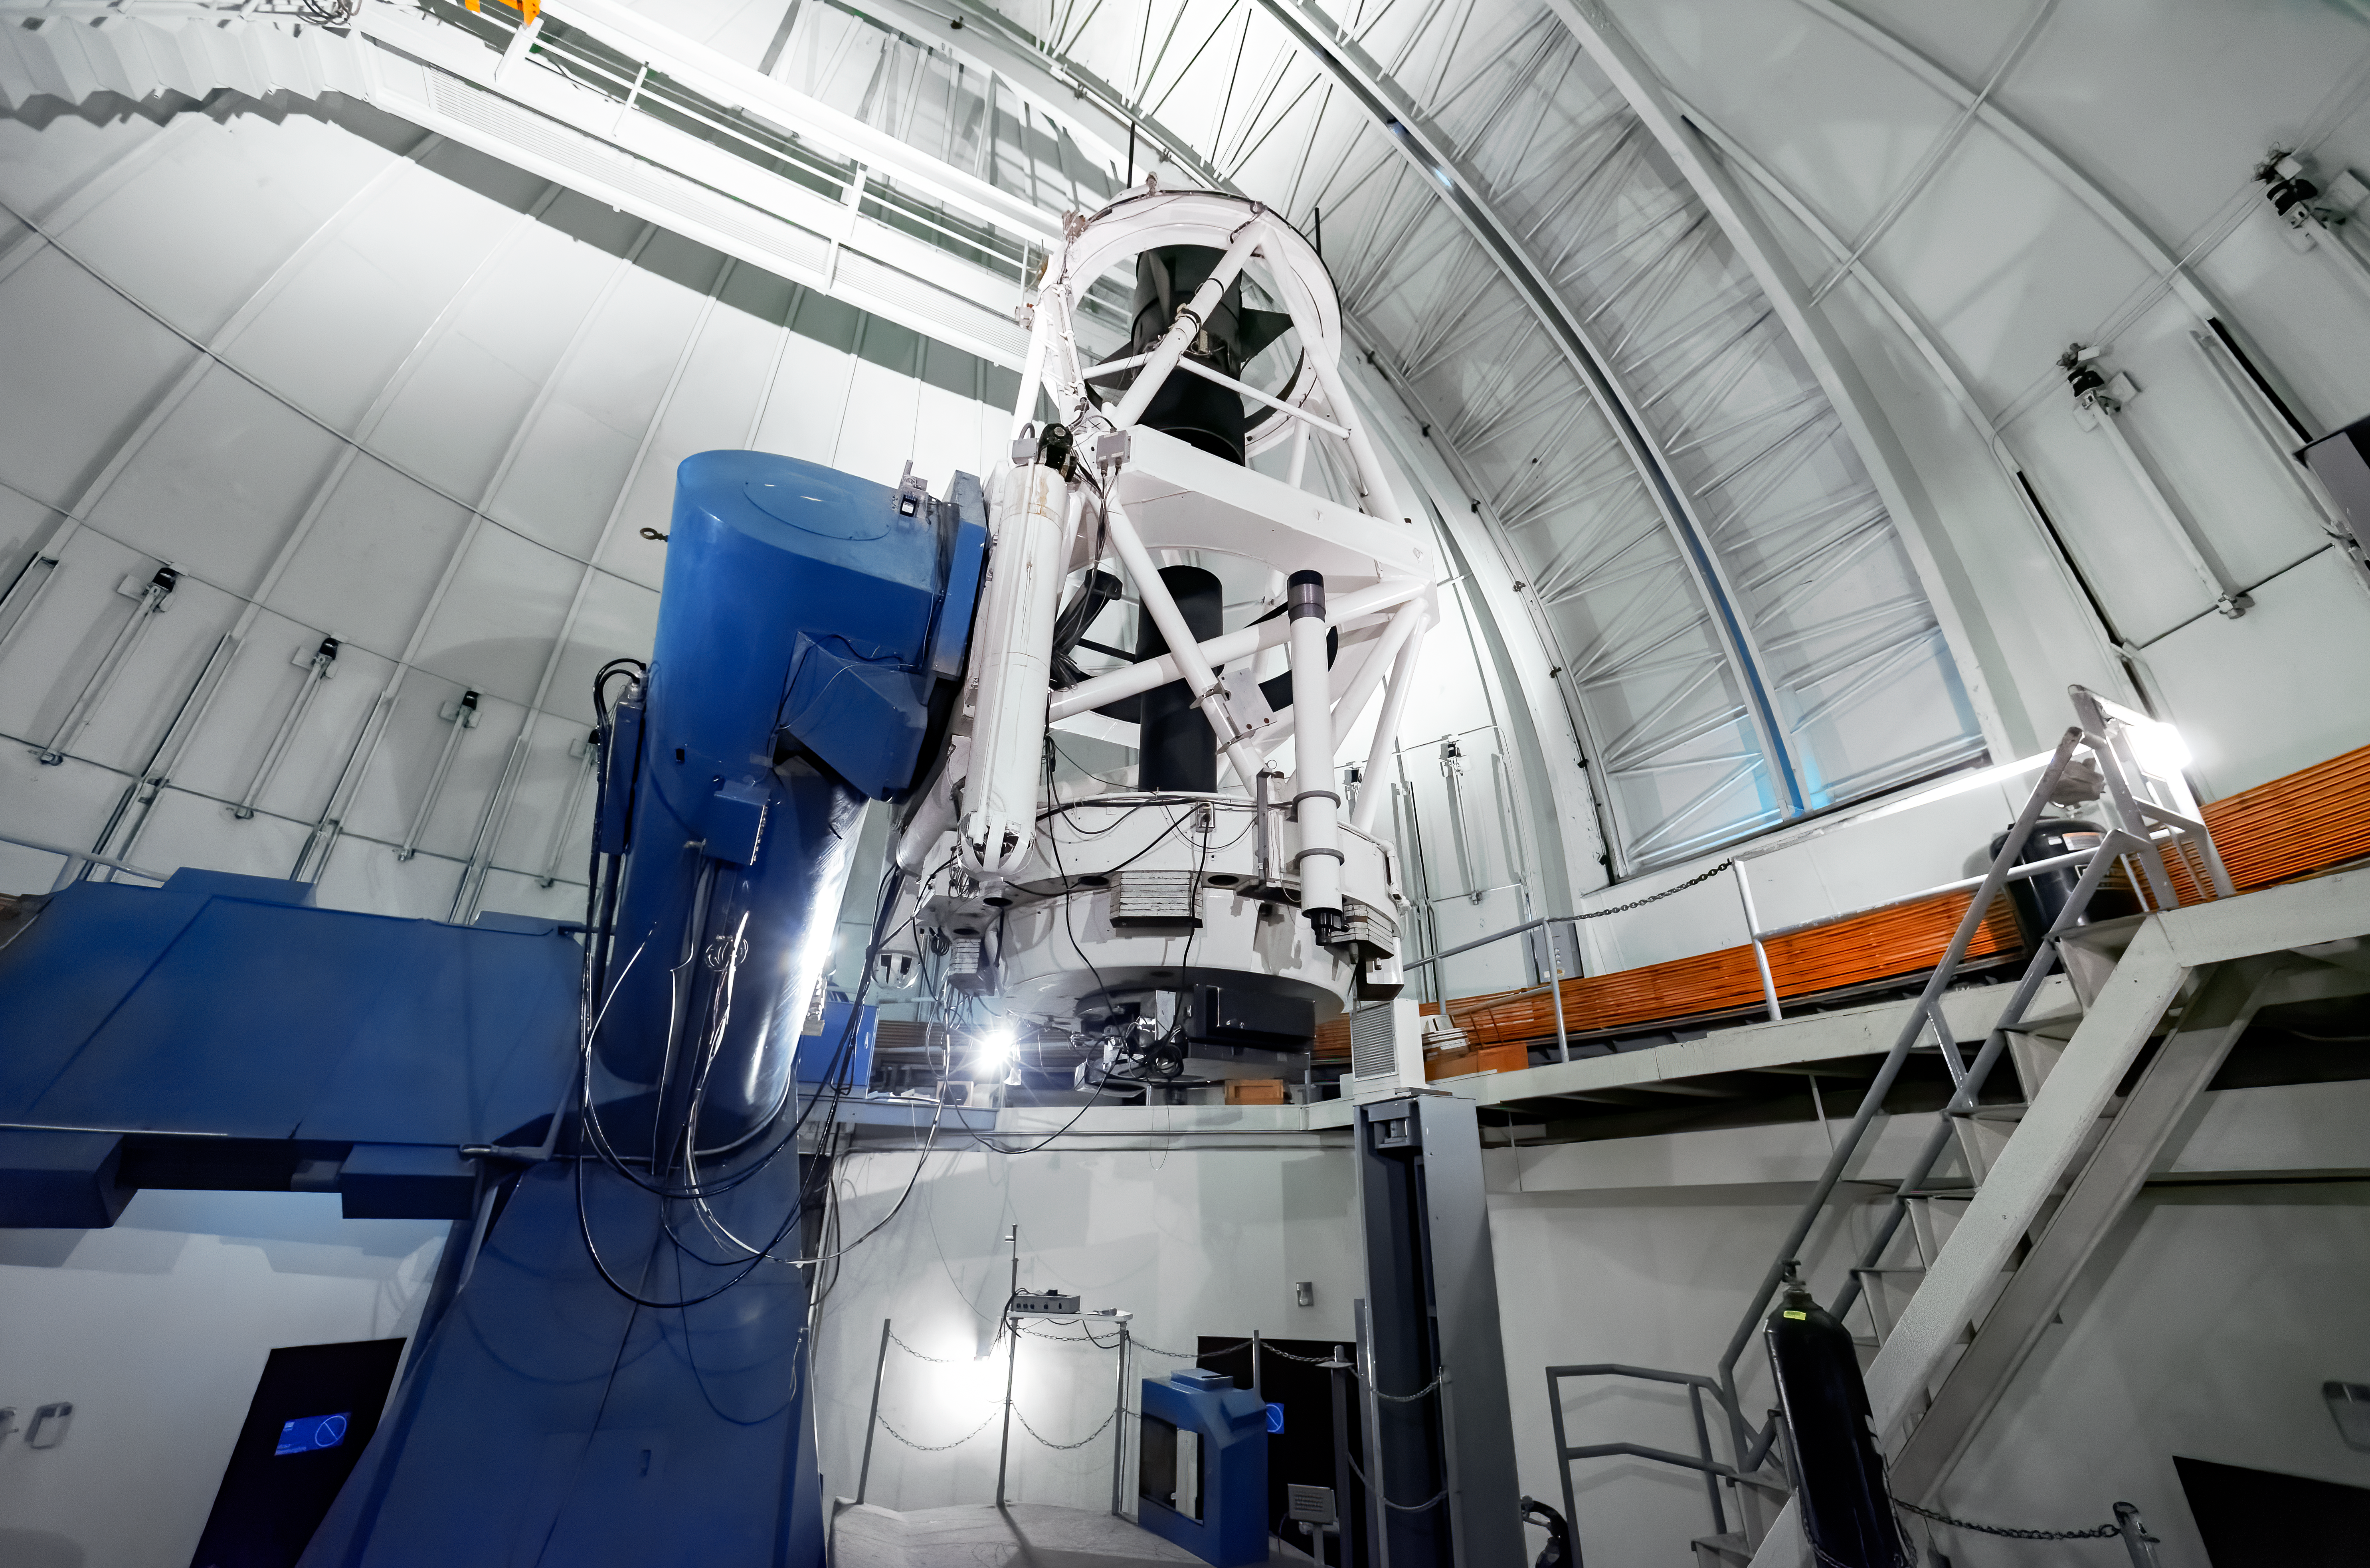

SMARTS 1.5-meter Telescope

SMARTS 1.5-meter Telescope at Cerro Tololo Inter-American Observatory in Chile.

Credit: CTIO/NOIRLab/NSF/AURA